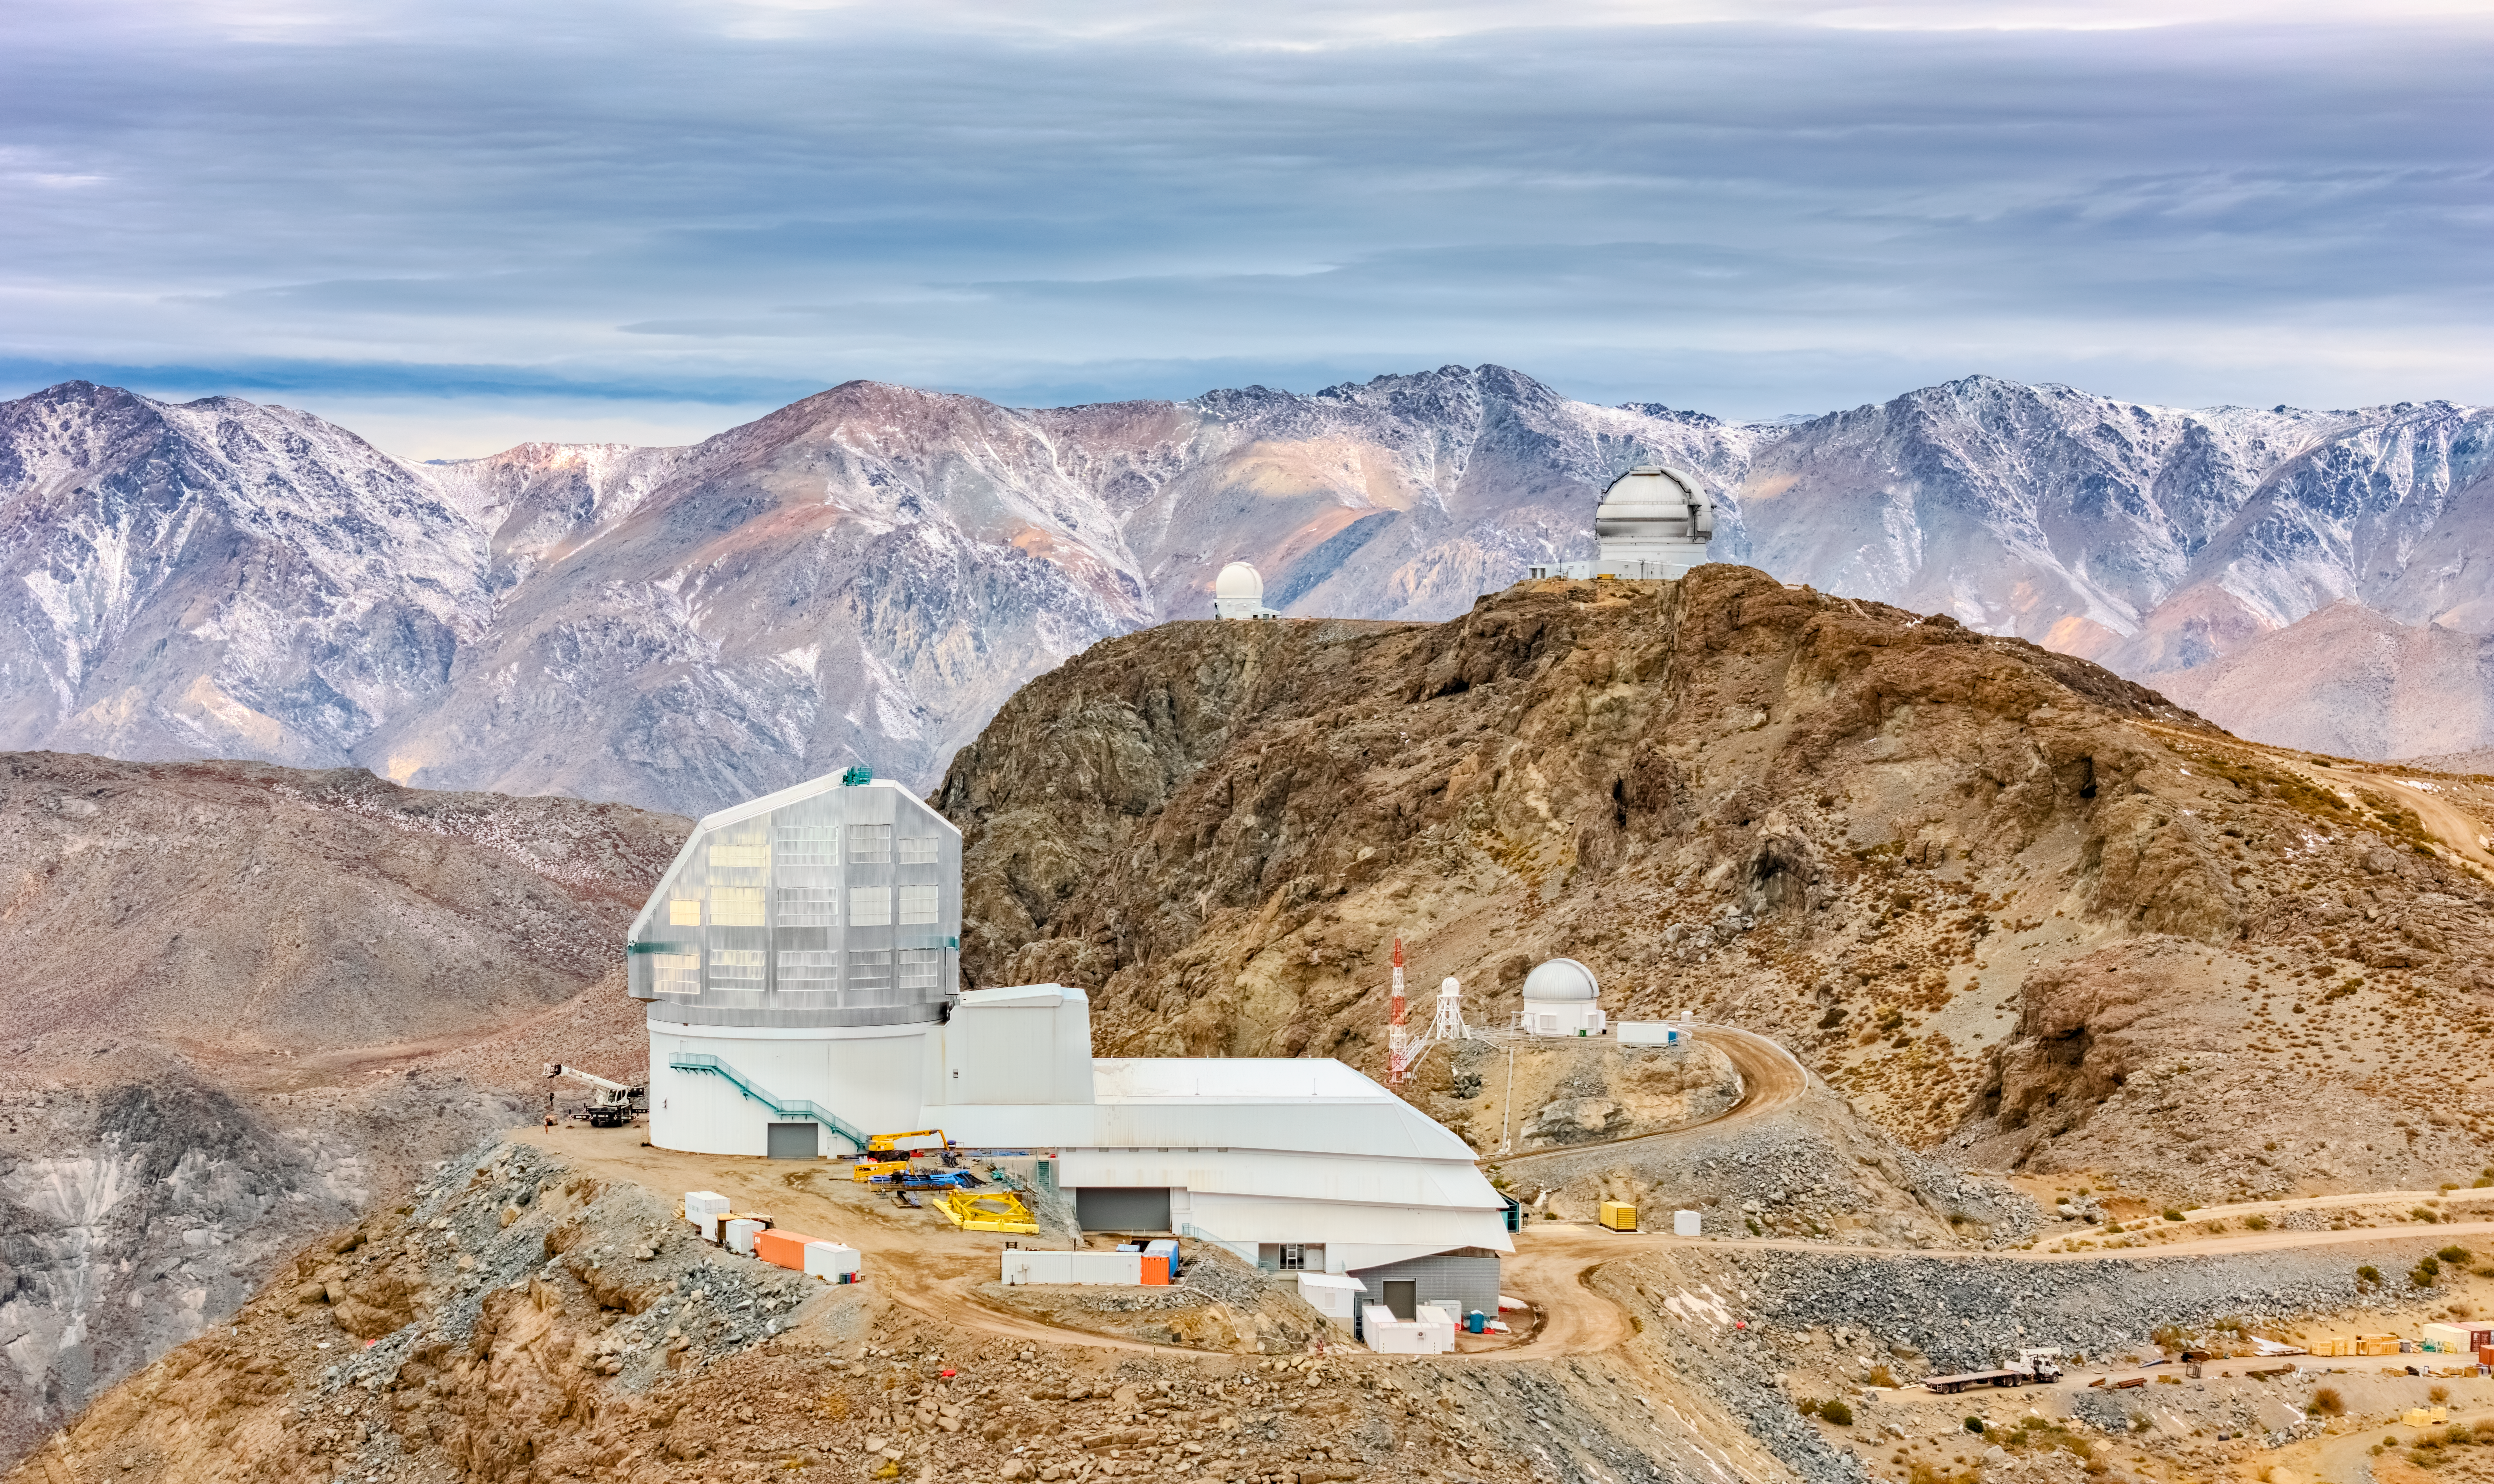

Research on the Ridge

NSF–DOE Vera C. Rubin Observatory, jointly funded by the U.S. National Science Foundation (NSF) and the U.S. Department of Energy (DOE) Office of Science, is seen here on the low ridge of Cerro Pachón in Chile with snow-dusted mountains in the background. With an altitude of more than 2600 meters (8600 feet) at Rubin Observatory, Cerro Pachón is an ideal location for astronomical research with its dry, stable air. The 8.4-meter Simonyi Survey Telescope at Rubin Observatory, equipped with the LSST Camera — the largest digital camera in the world — will survey the entire southern hemisphere every few nights for a decade to create an ultra-wide ultra-high-definition time-lapse record of our Universe. This unique ‘movie’ will bring the night sky to life, yielding a treasure trove of discoveries.

Rubin is positioned near two other observatories in the foothills of the Chilean Andes: the Gemini South telescope, seen at upper-right, and the SOAR Telescope, the smaller telescope to Gemini’s left. Gemini South is one half of the International Gemini Observatory, supported in part by the U.S. National Science Foundation and operated by NSF NOIRLab. The small dome directly to the right of Rubin is the Rubin Auxiliary Telescope (AuxTel), which will provide complementary data on the atmosphere above to assist Rubin’s observations of the Universe.

Rubin Observatory is a Program of NSF NOIRLab, which, along with SLAC National Accelerator Laboratory, will jointly operate Rubin.

Credit: NSF–DOE Vera C. Rubin Observatory/NOIRLab/SLAC/AURA/O. Bonin